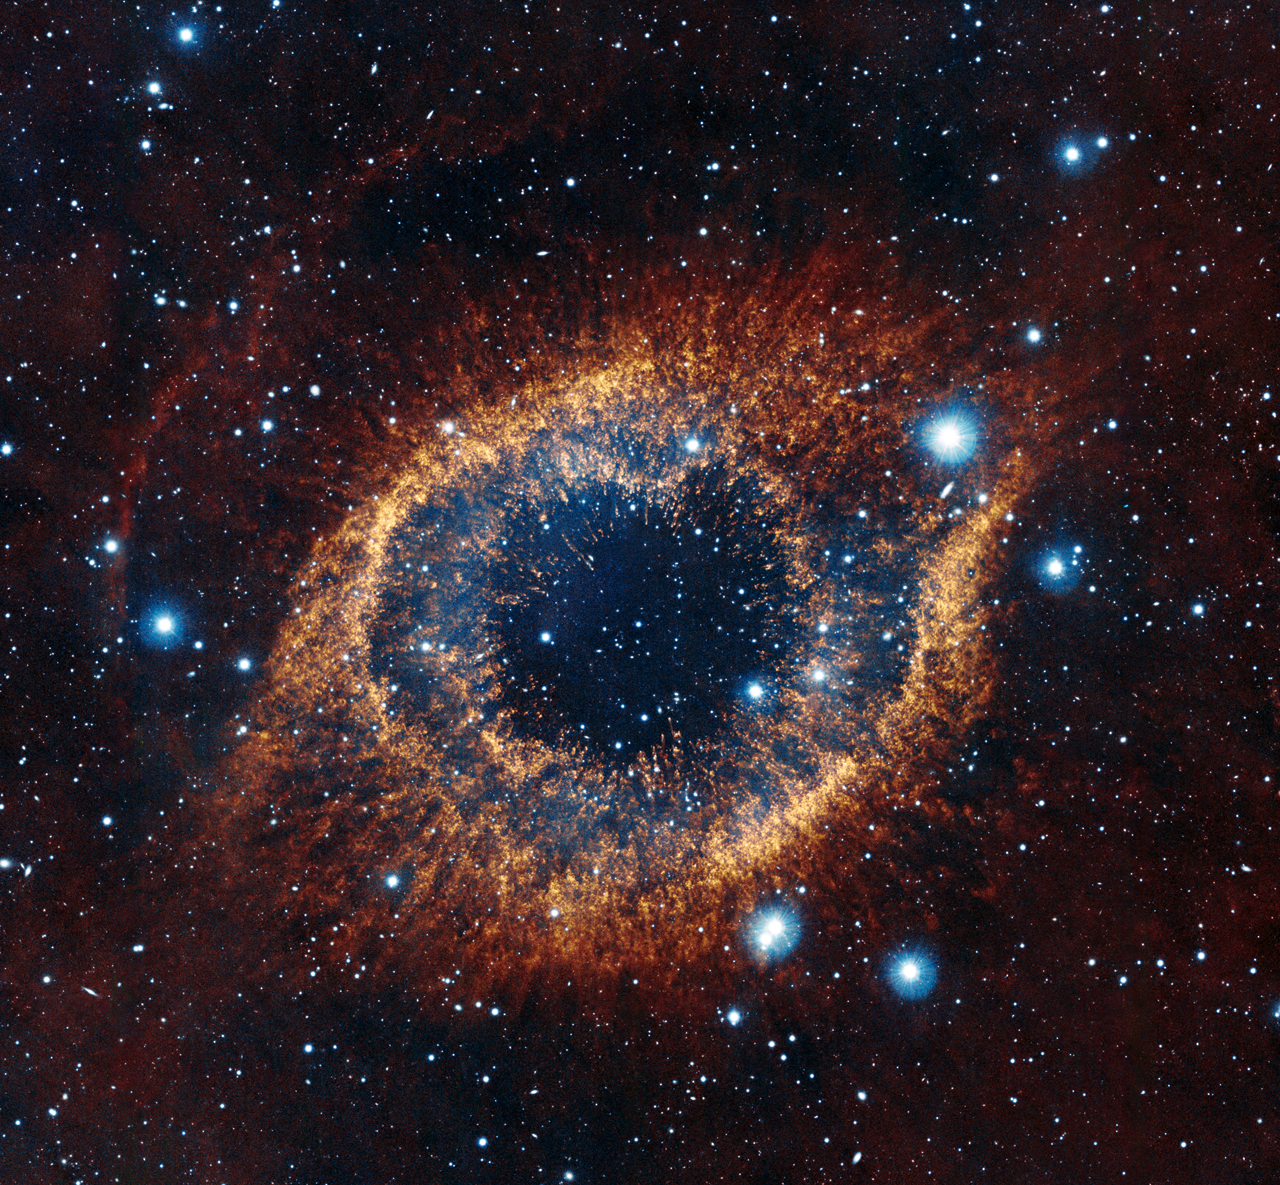

Helix Nebula (infrared)

This image is part of the "Infrared/visible light comparison view of the Helix Nebula".

Credit: ESO